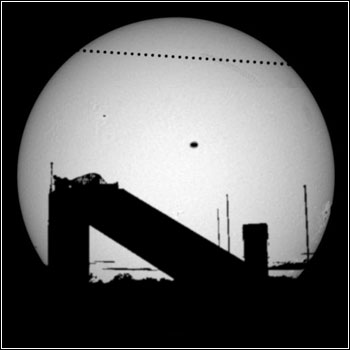

Mercury Transit Live from Kitt Peak

Credit: NOIRLab